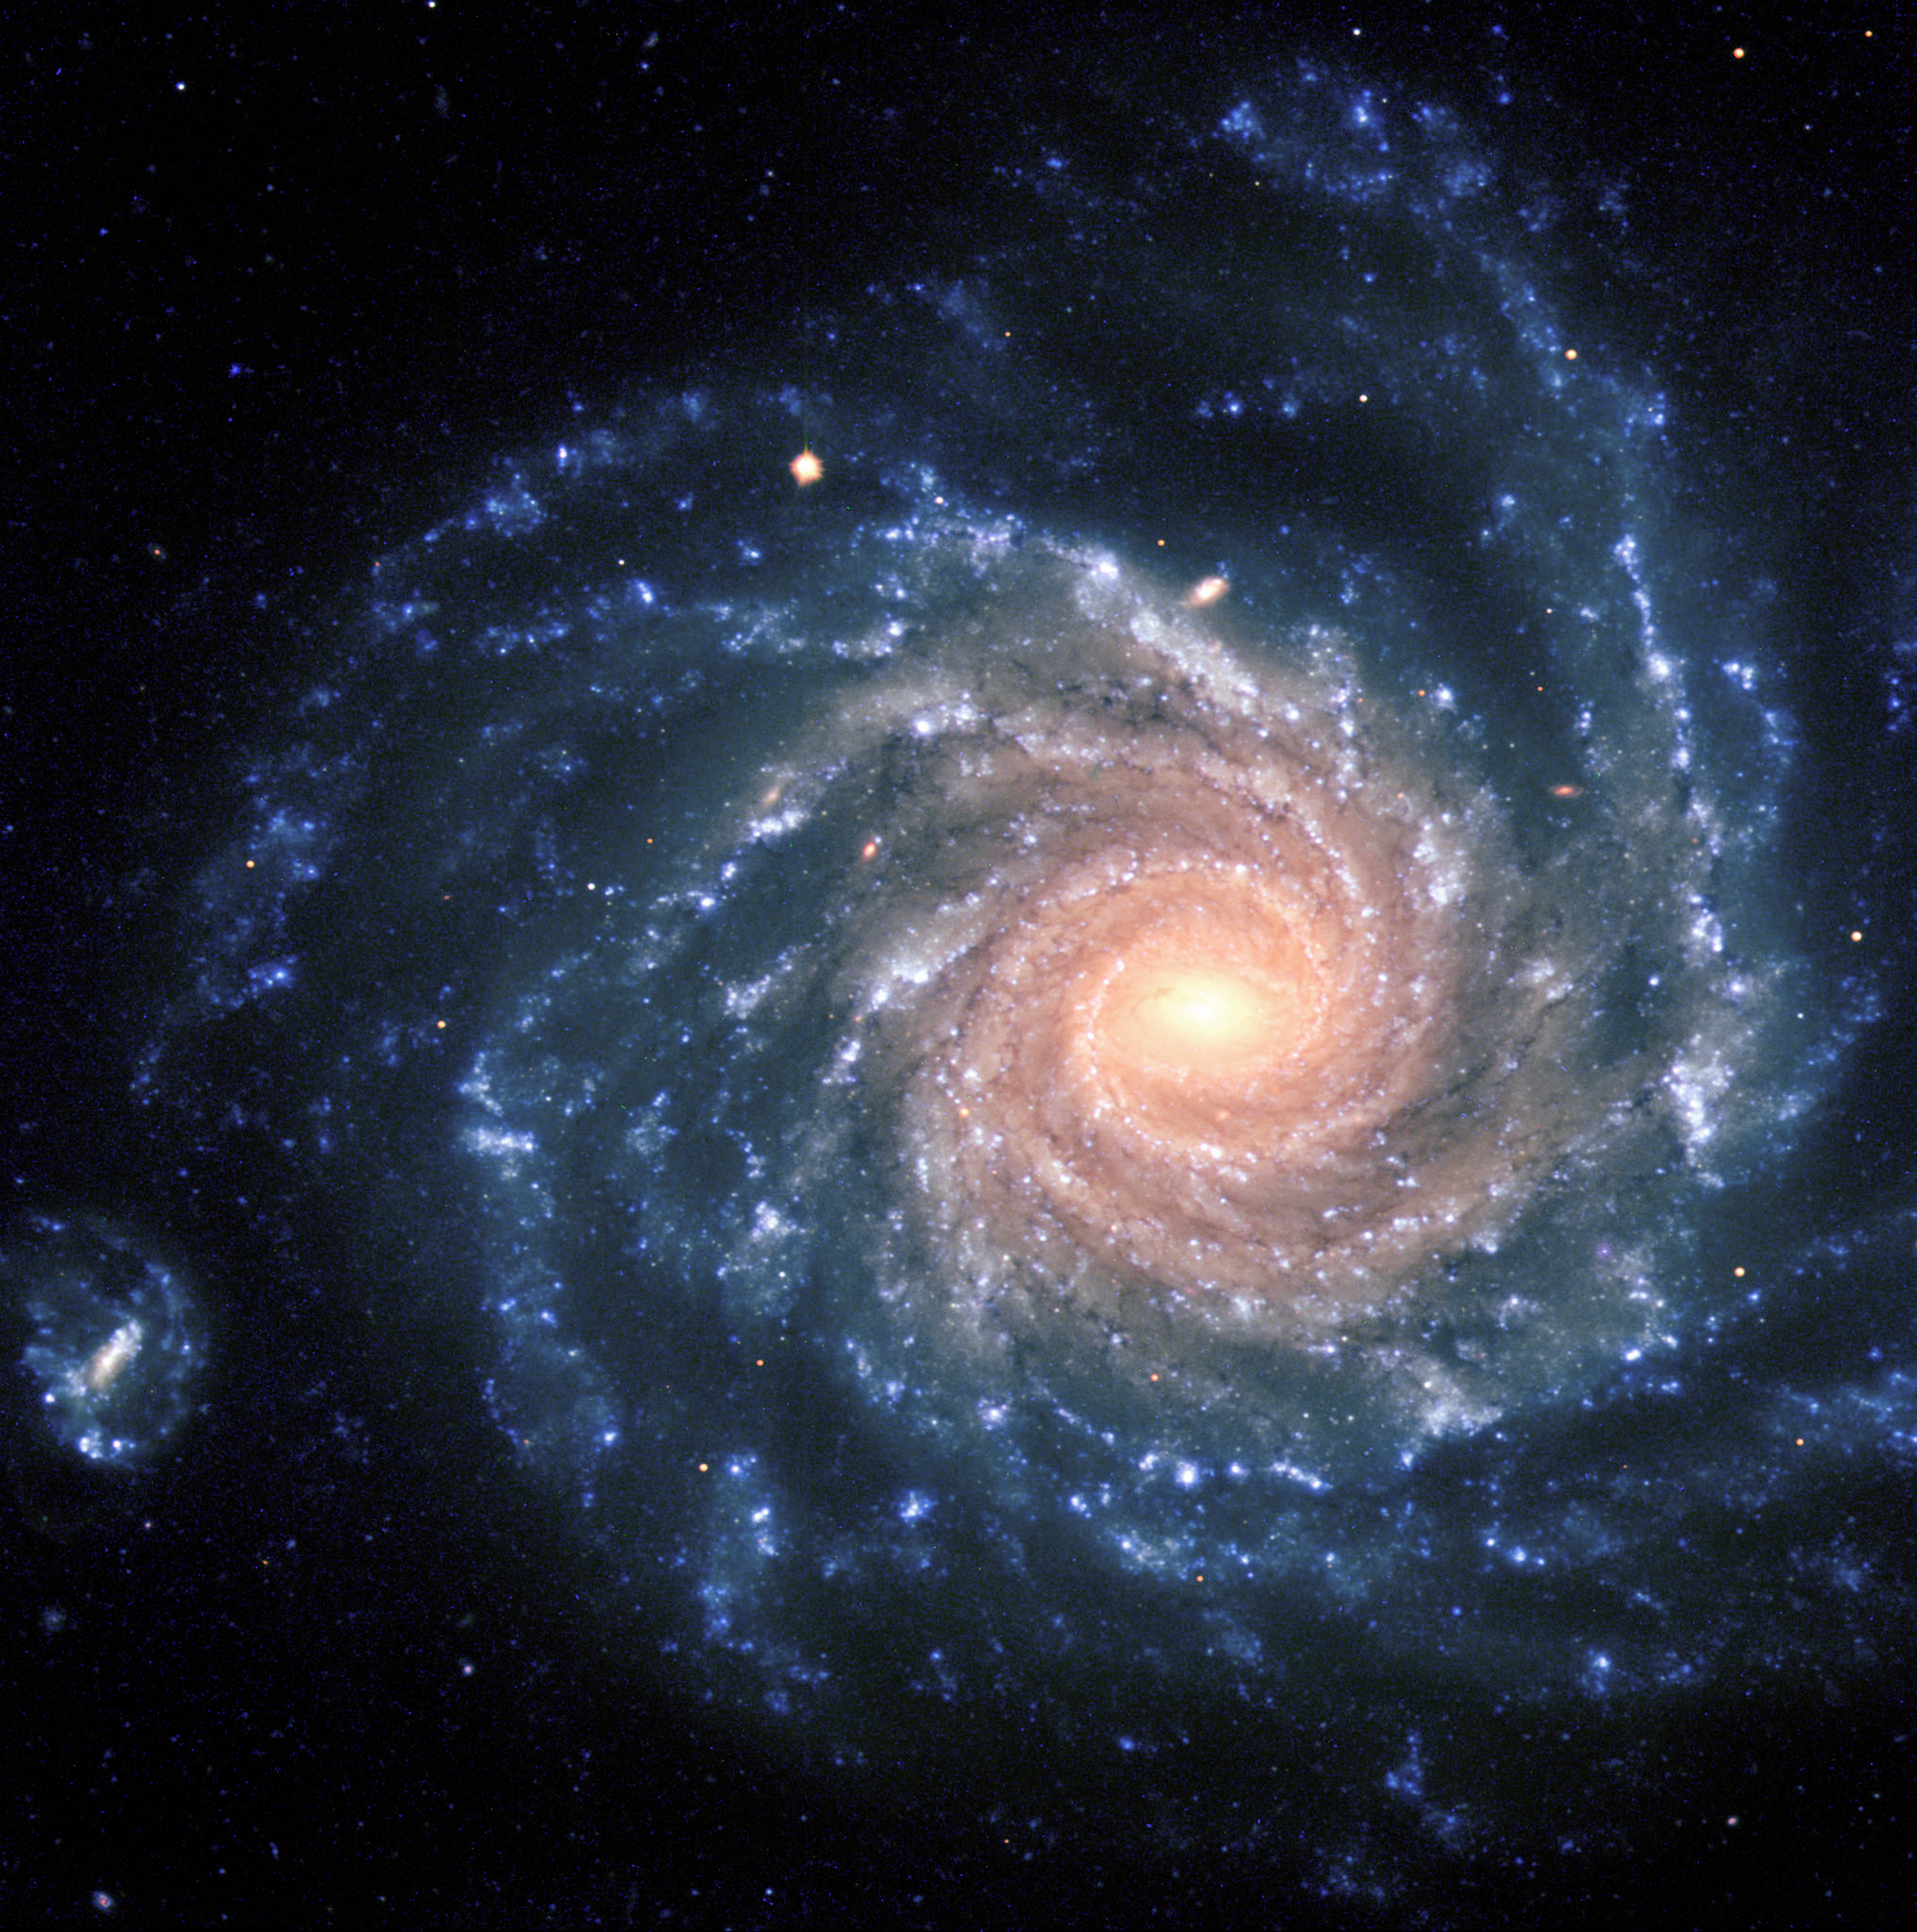

Spiral galaxy NGC 1232

This spectacular image of the large spiral galaxy NGC 1232 was obtained on September 21, 1998, during a period of good observing conditions. It is based on three exposures in ultra-violet, blue and red light, respectively. The colours of the different regions are well visible : the central areas contain older stars of reddish colour, while the spiral arms are populated by young, blue stars and many star-forming regions. Note the distorted companion galaxy on the left side, shaped like the greek letter "theta".

NGC 1232 is located 20º south of the celestial equator, in the constellation Eridanus (The River). The distance is about 60 million light-years, but the excellent optical quality of the VLT and FORS allows us to see an incredible wealth of details. At the indicated distance, the edge of the field shown corresponds to about 200,000 light-years, or about twice the size of the Milky Way galaxy.

The image is a composite of three images taken behind three different filters: U (360 nm; 10 min), B (420 nm; 6 min) and R (600 nm; 2:30 min) during a period of 0.7 arcsec seeing. The field shown measures 6.8 x 6.8 arcmin. North is up; East is to the left.

#L

Credit: ESO